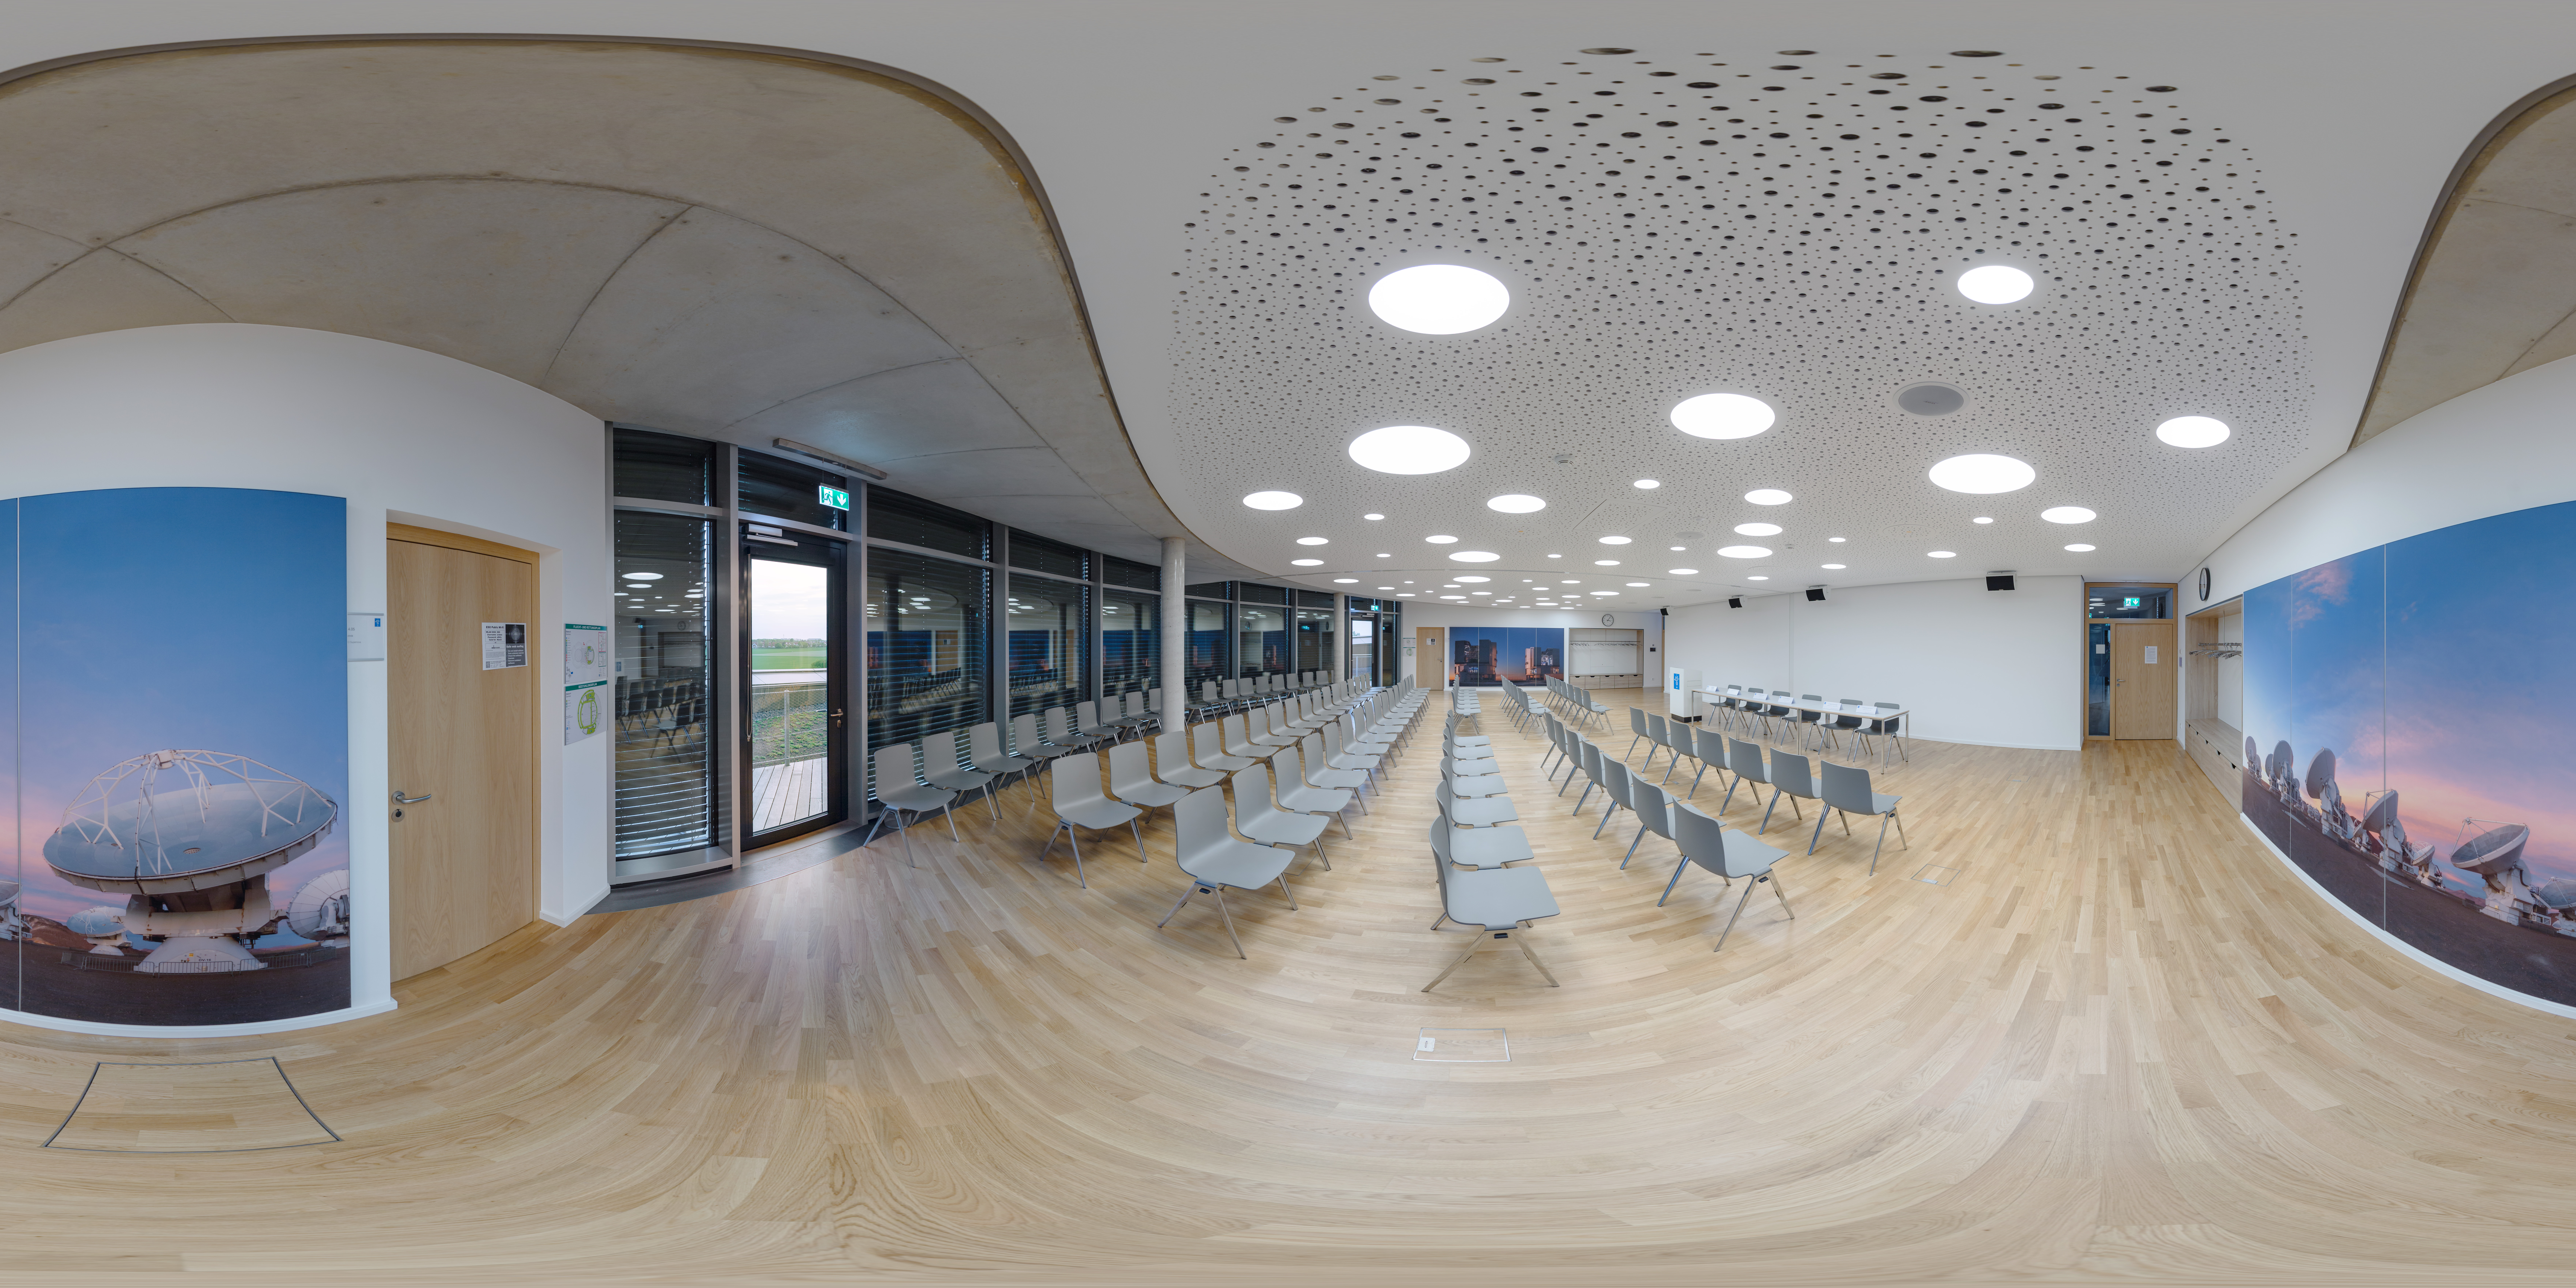

Panoramic seminar

A panoramic view of the Seminar Rooms of the ESO Supernova Planetarium & Visitor Centre.

Credit: ESO/P. Horálek